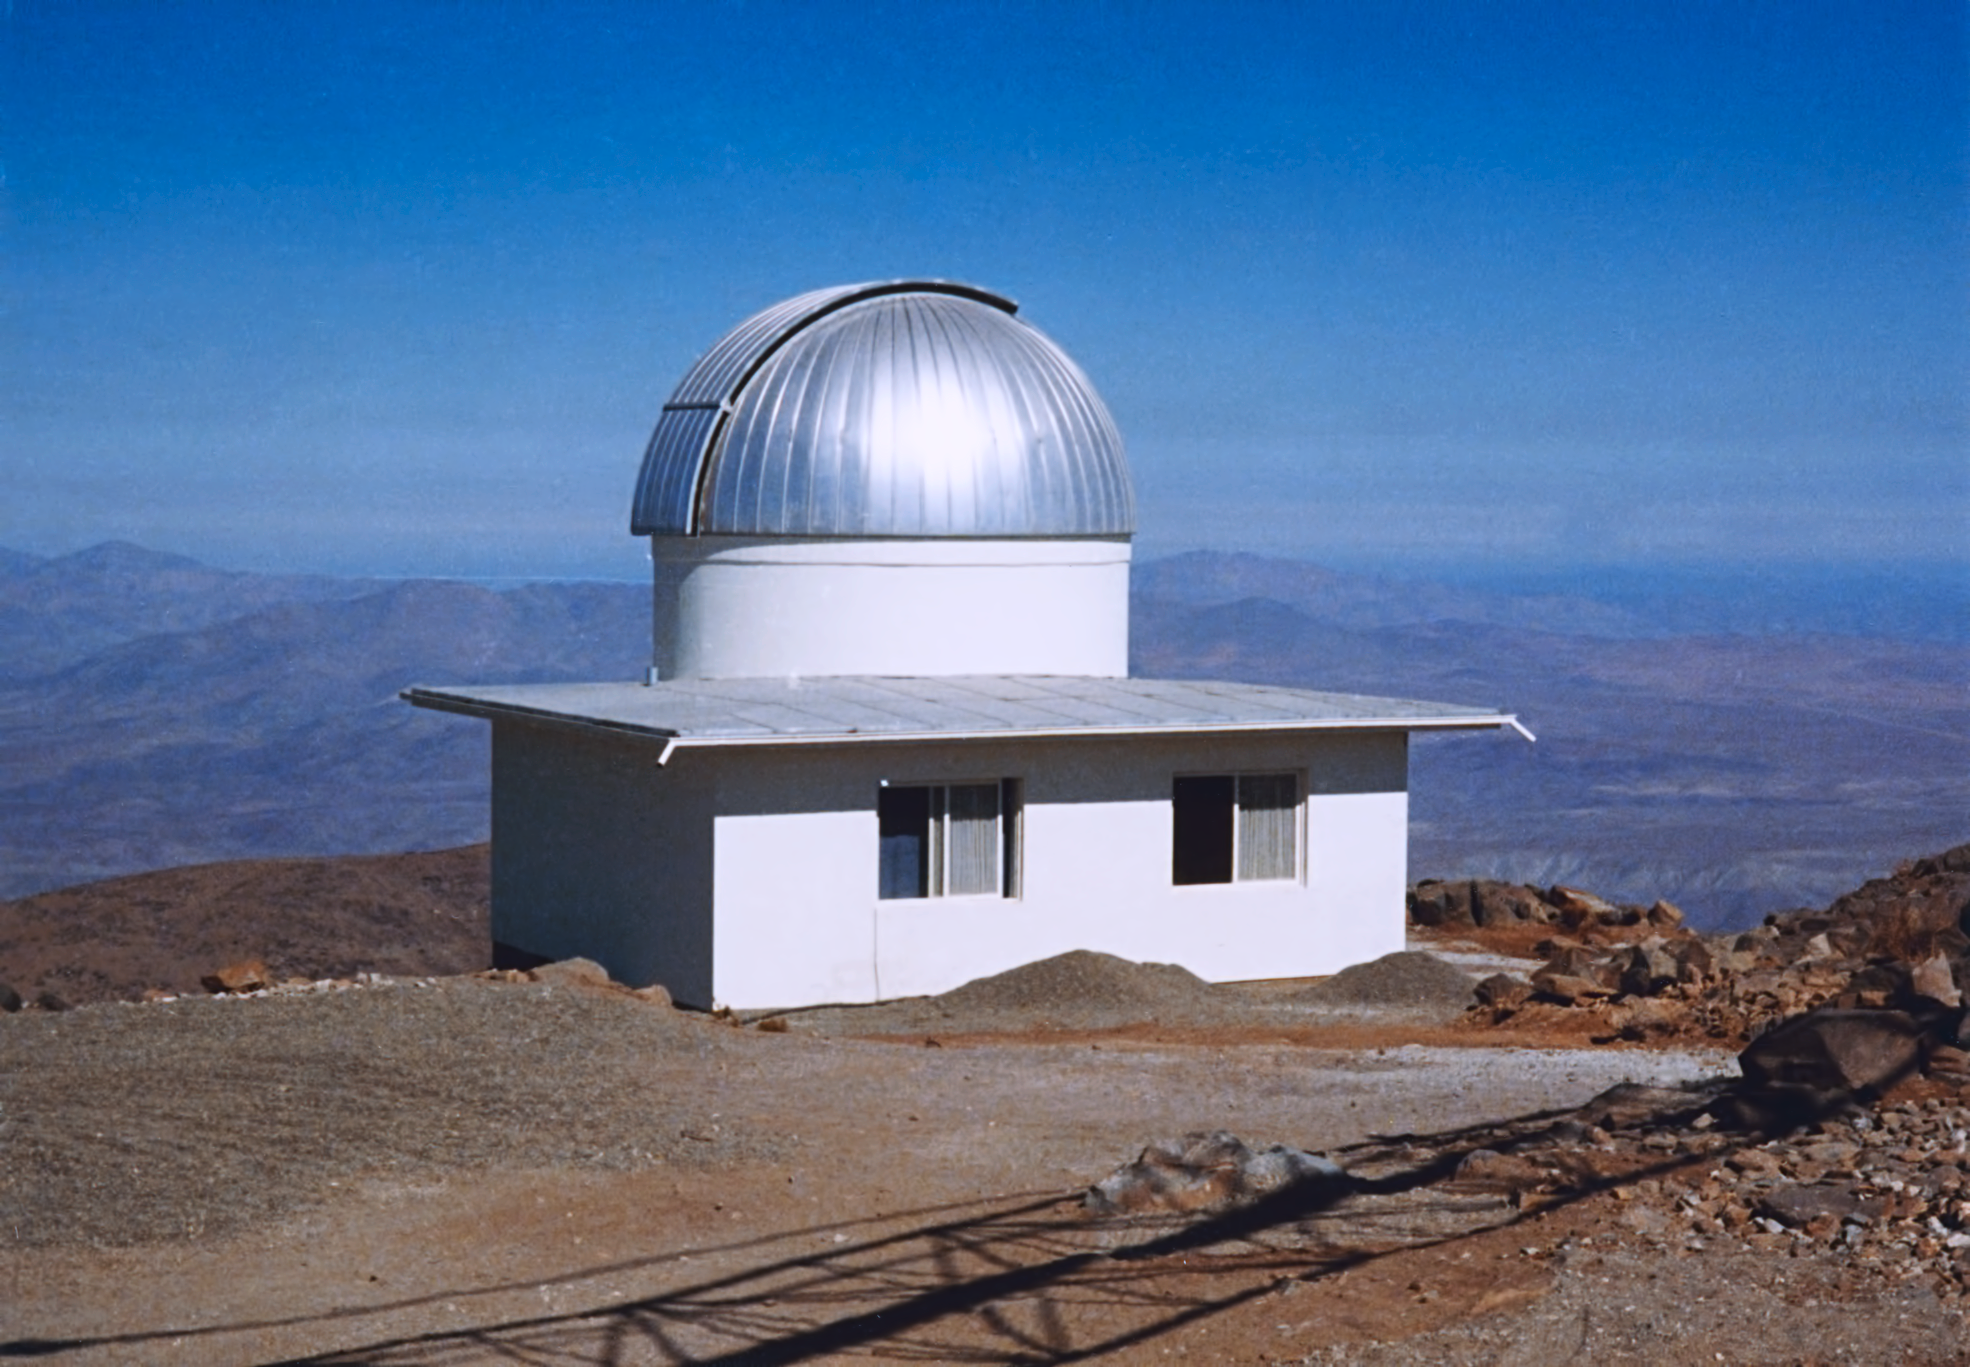

Bochum 0.61-metre telescope

This image shows the Bochum 0.61-metre telescope at ESO's La Silla Observatory, in around 1975. The telescope has since been decommissioned.

Credit: ESO/Hochtief